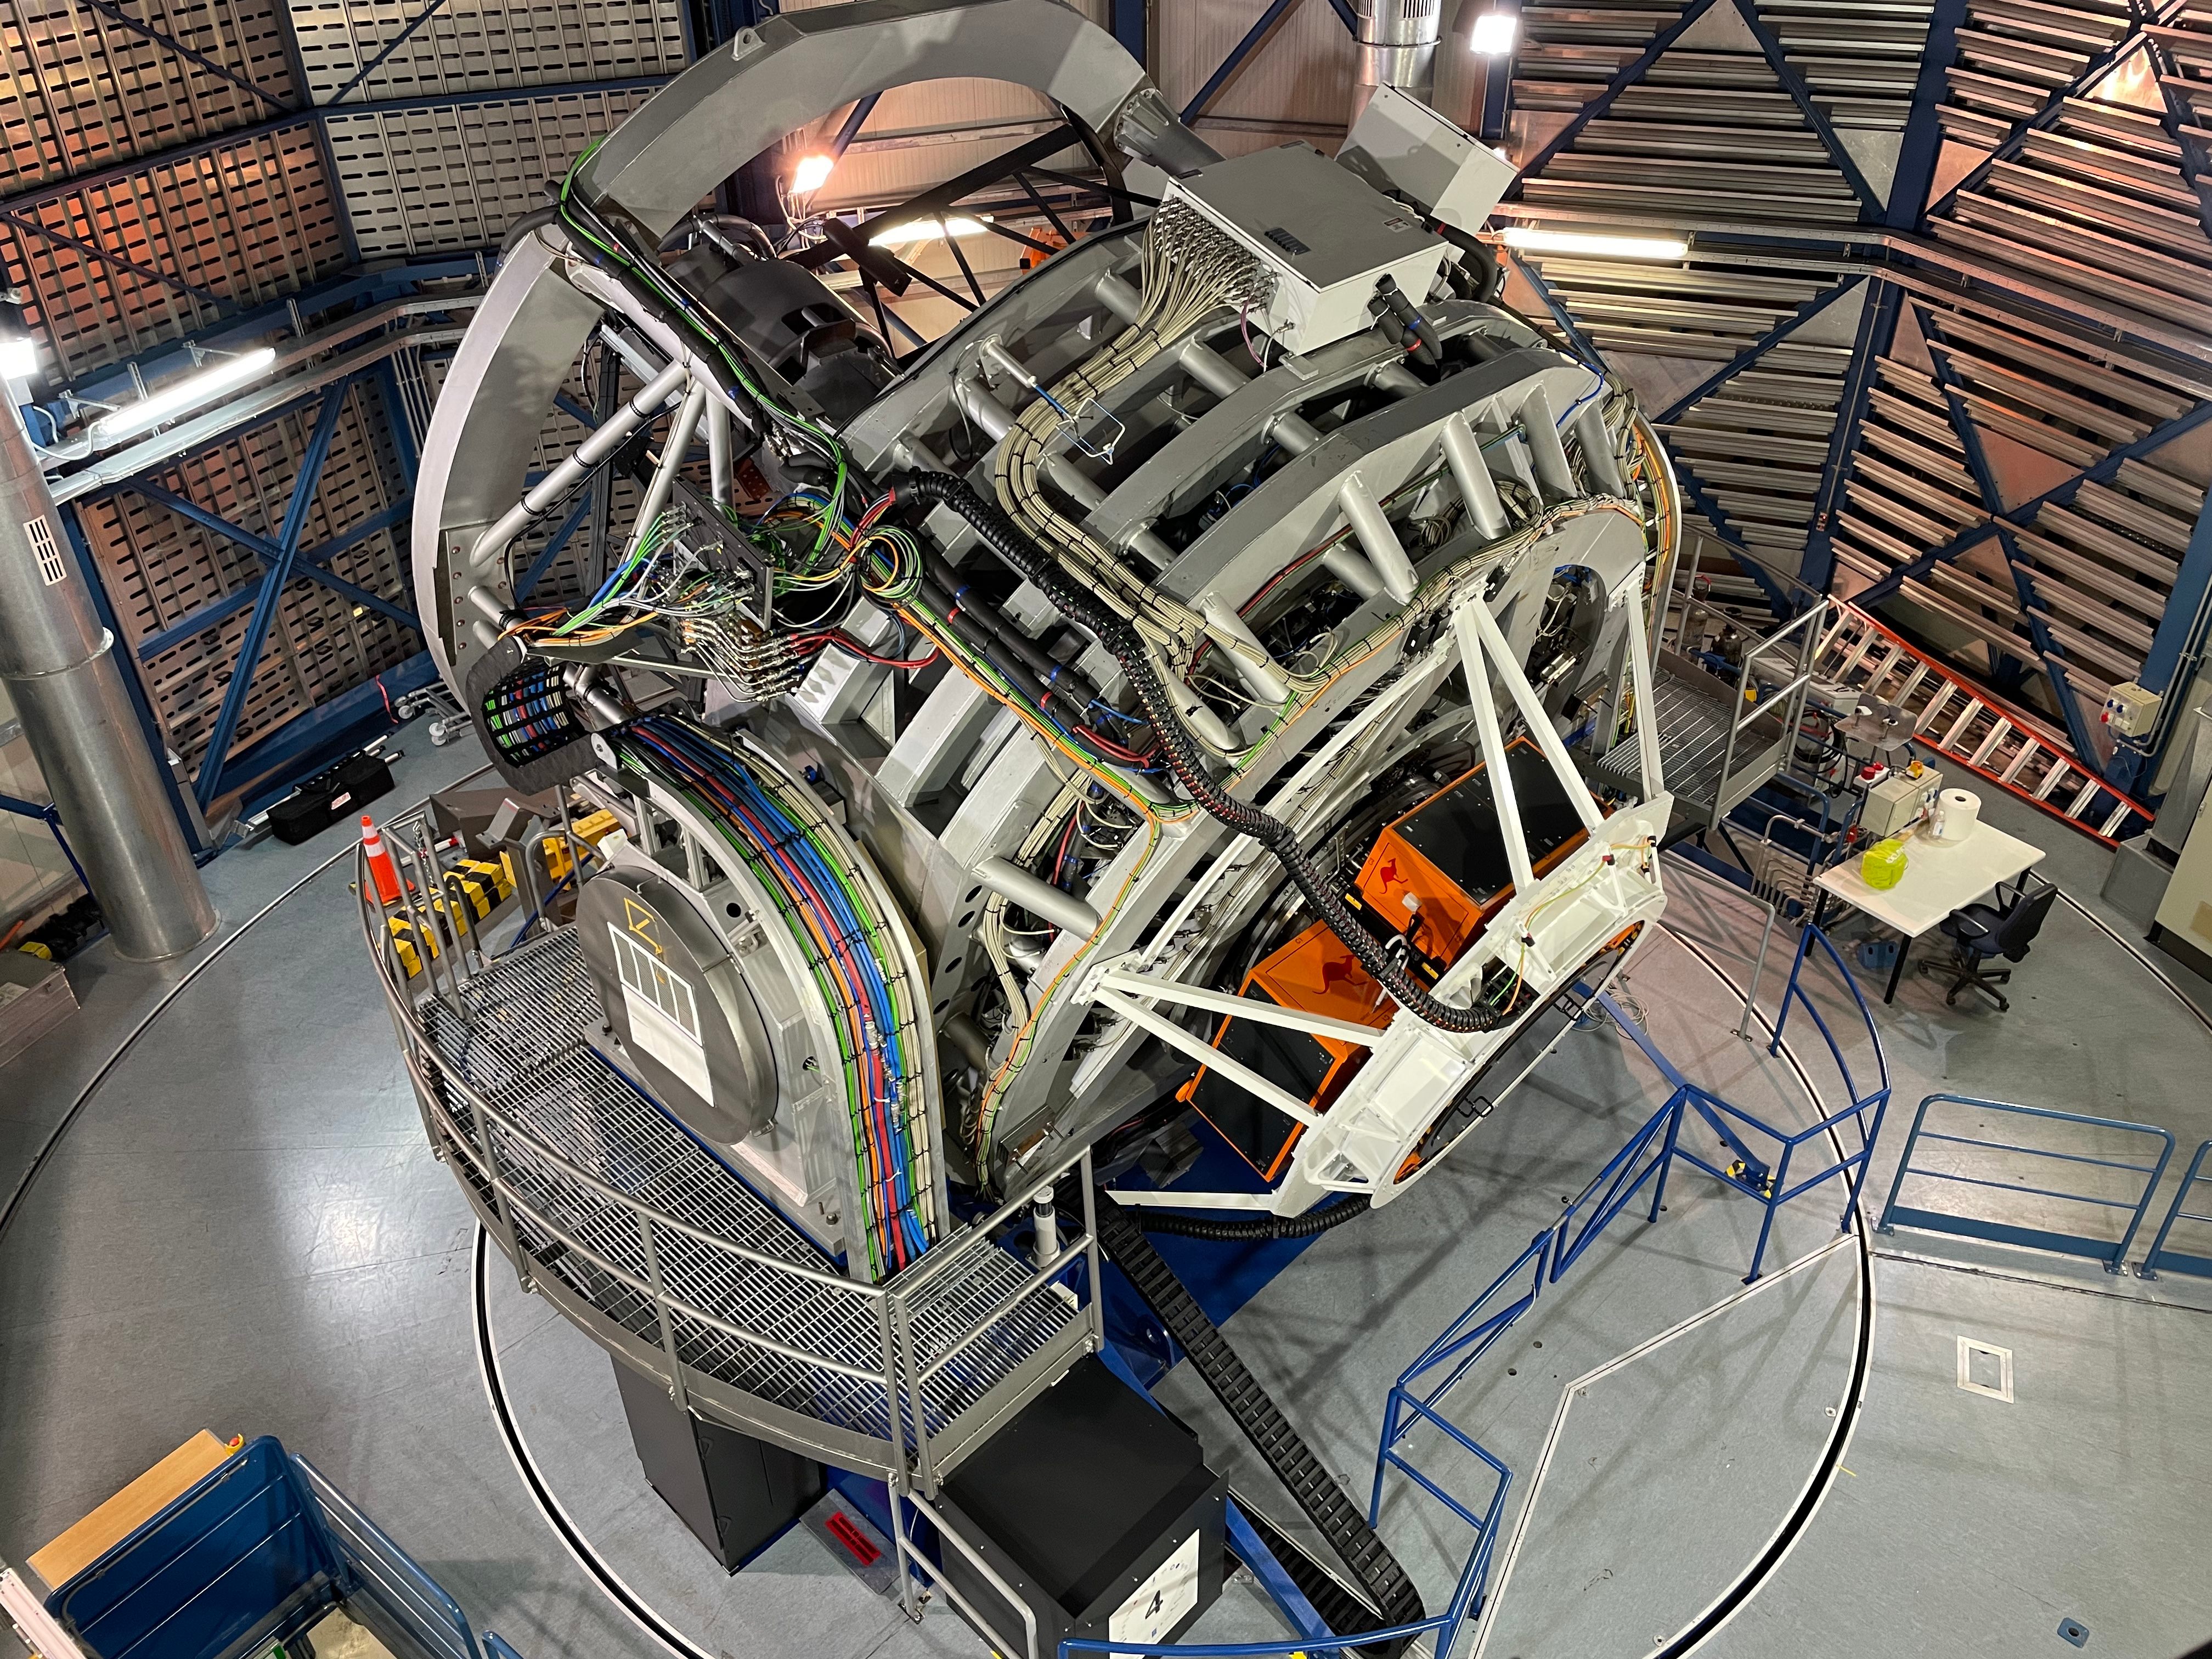

4MOST at VISTA

This image shows ESO's VISTA telescope and its 4MOST instrument.

Credit: AIP/A. Saviauk